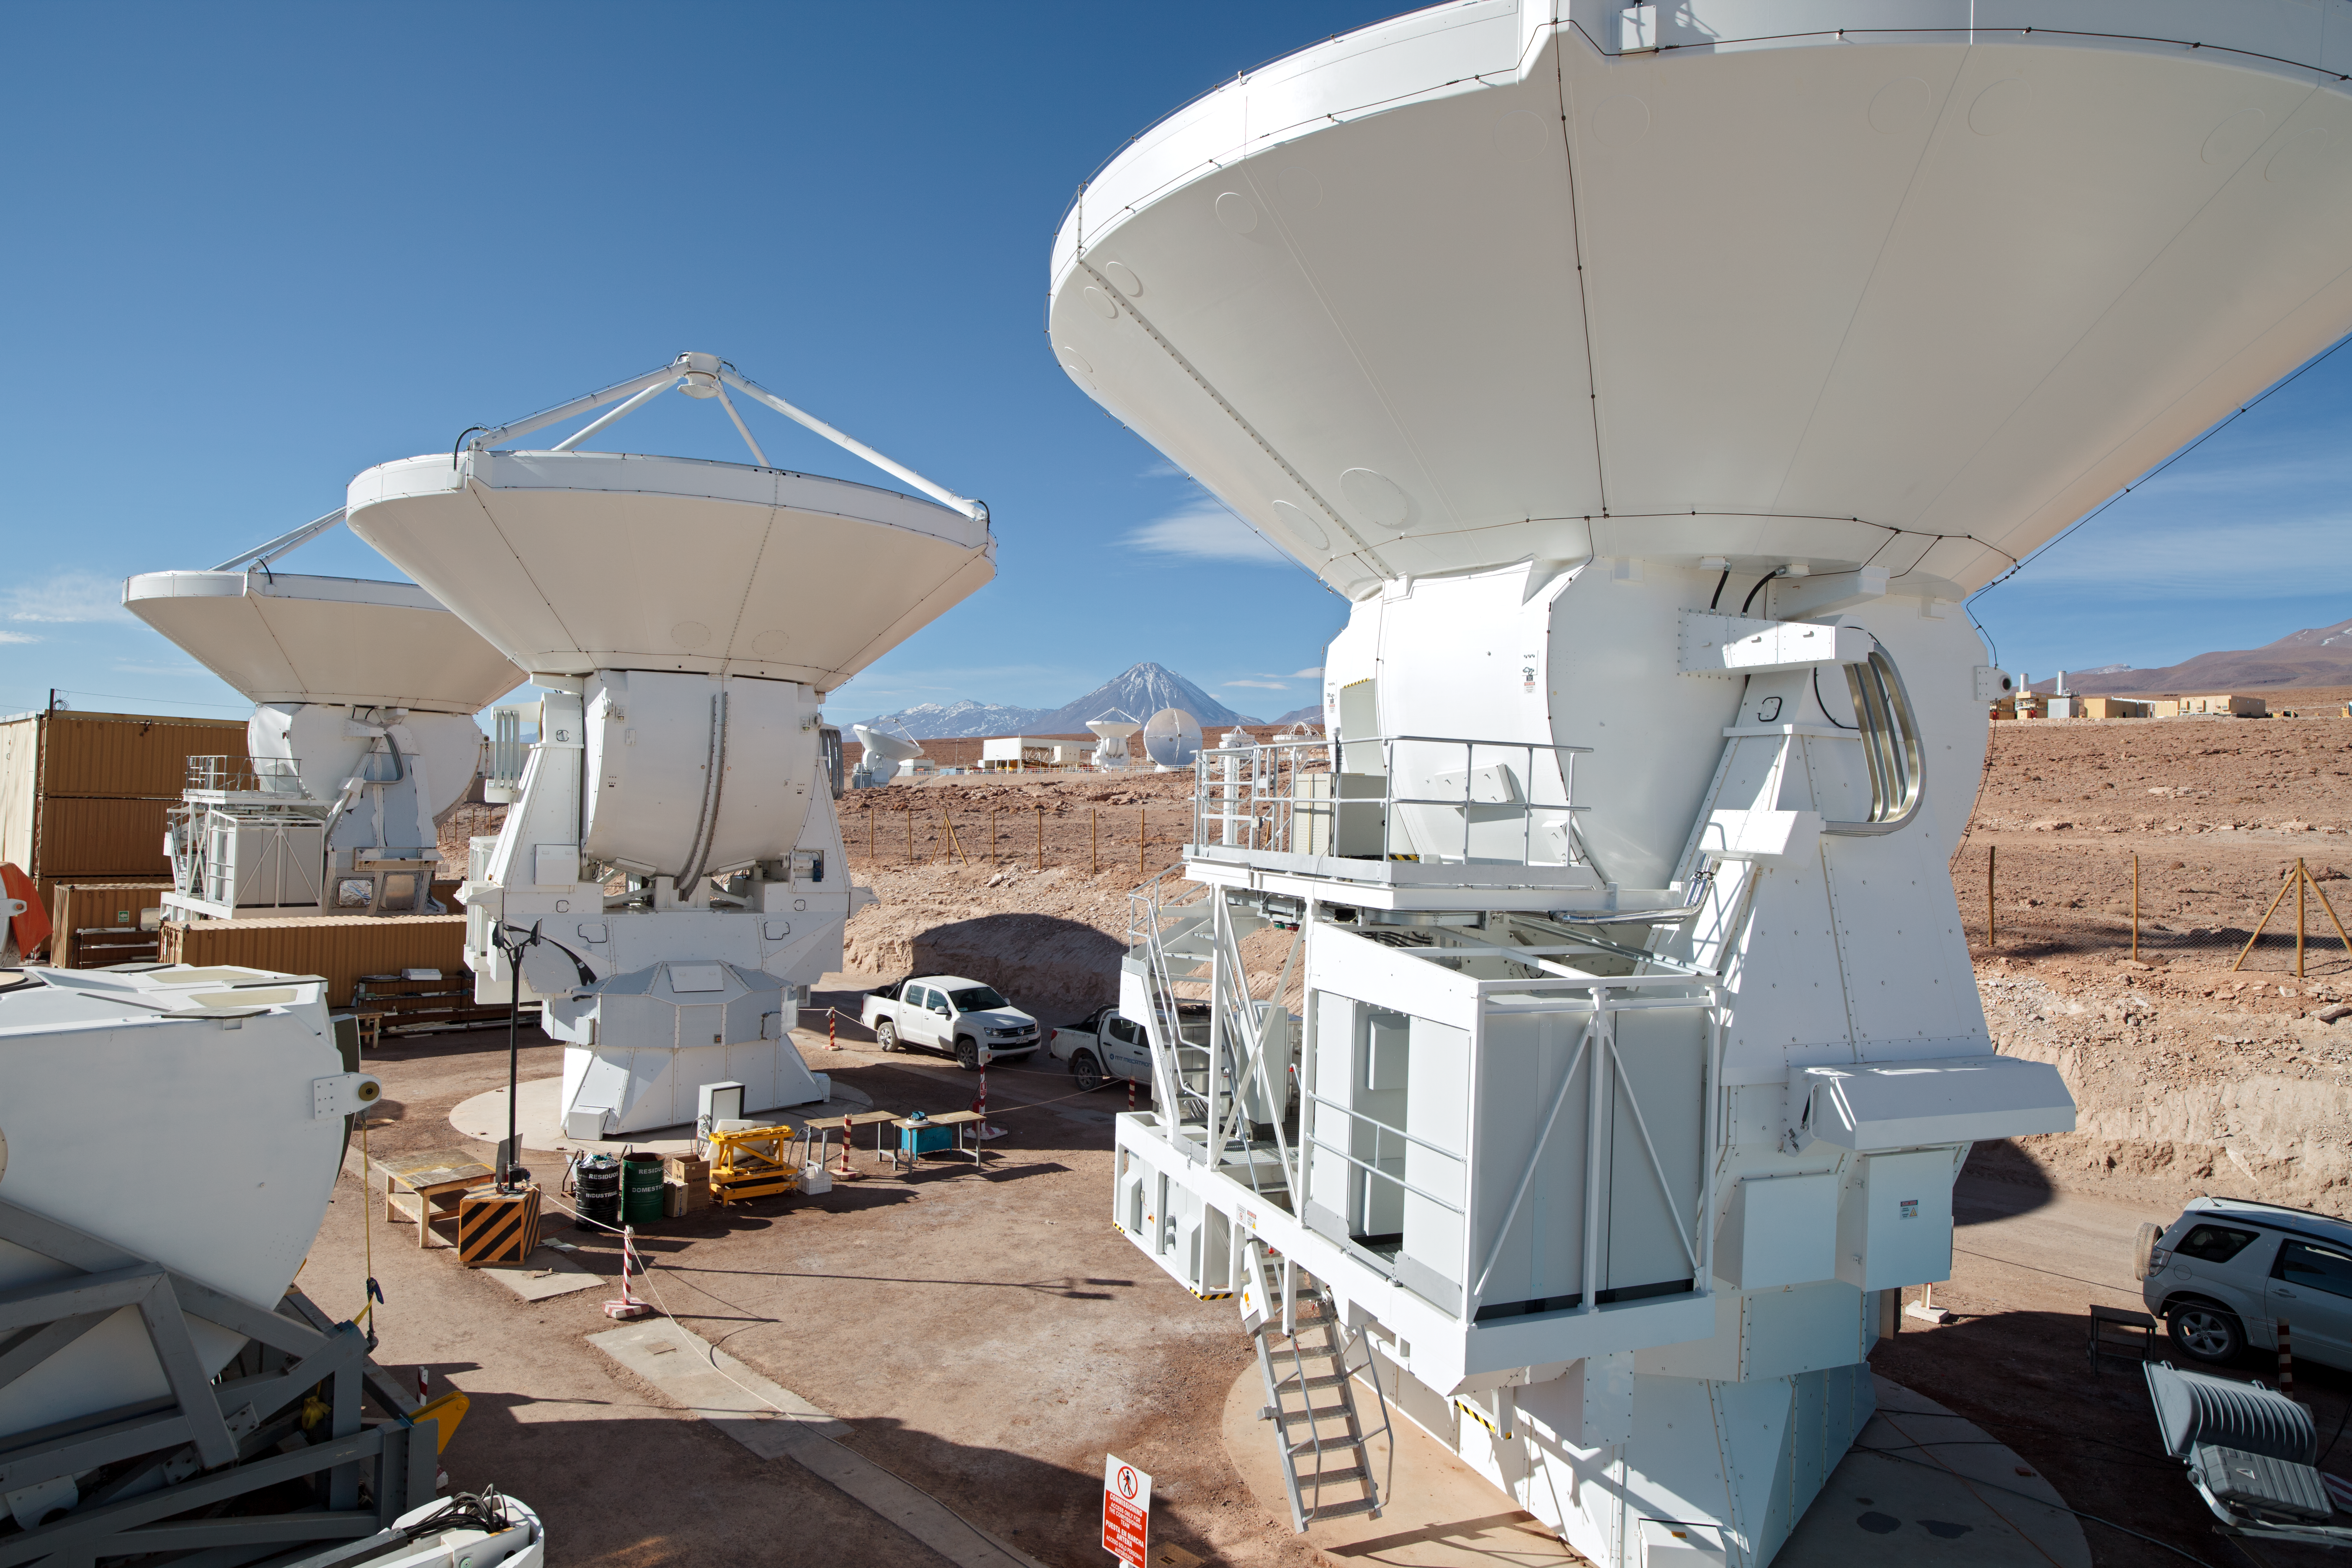

ALMA antennas

A collection of ALMA antennas at the Operations Support Facility site high in the Atacama Desert.

Credit: ESO